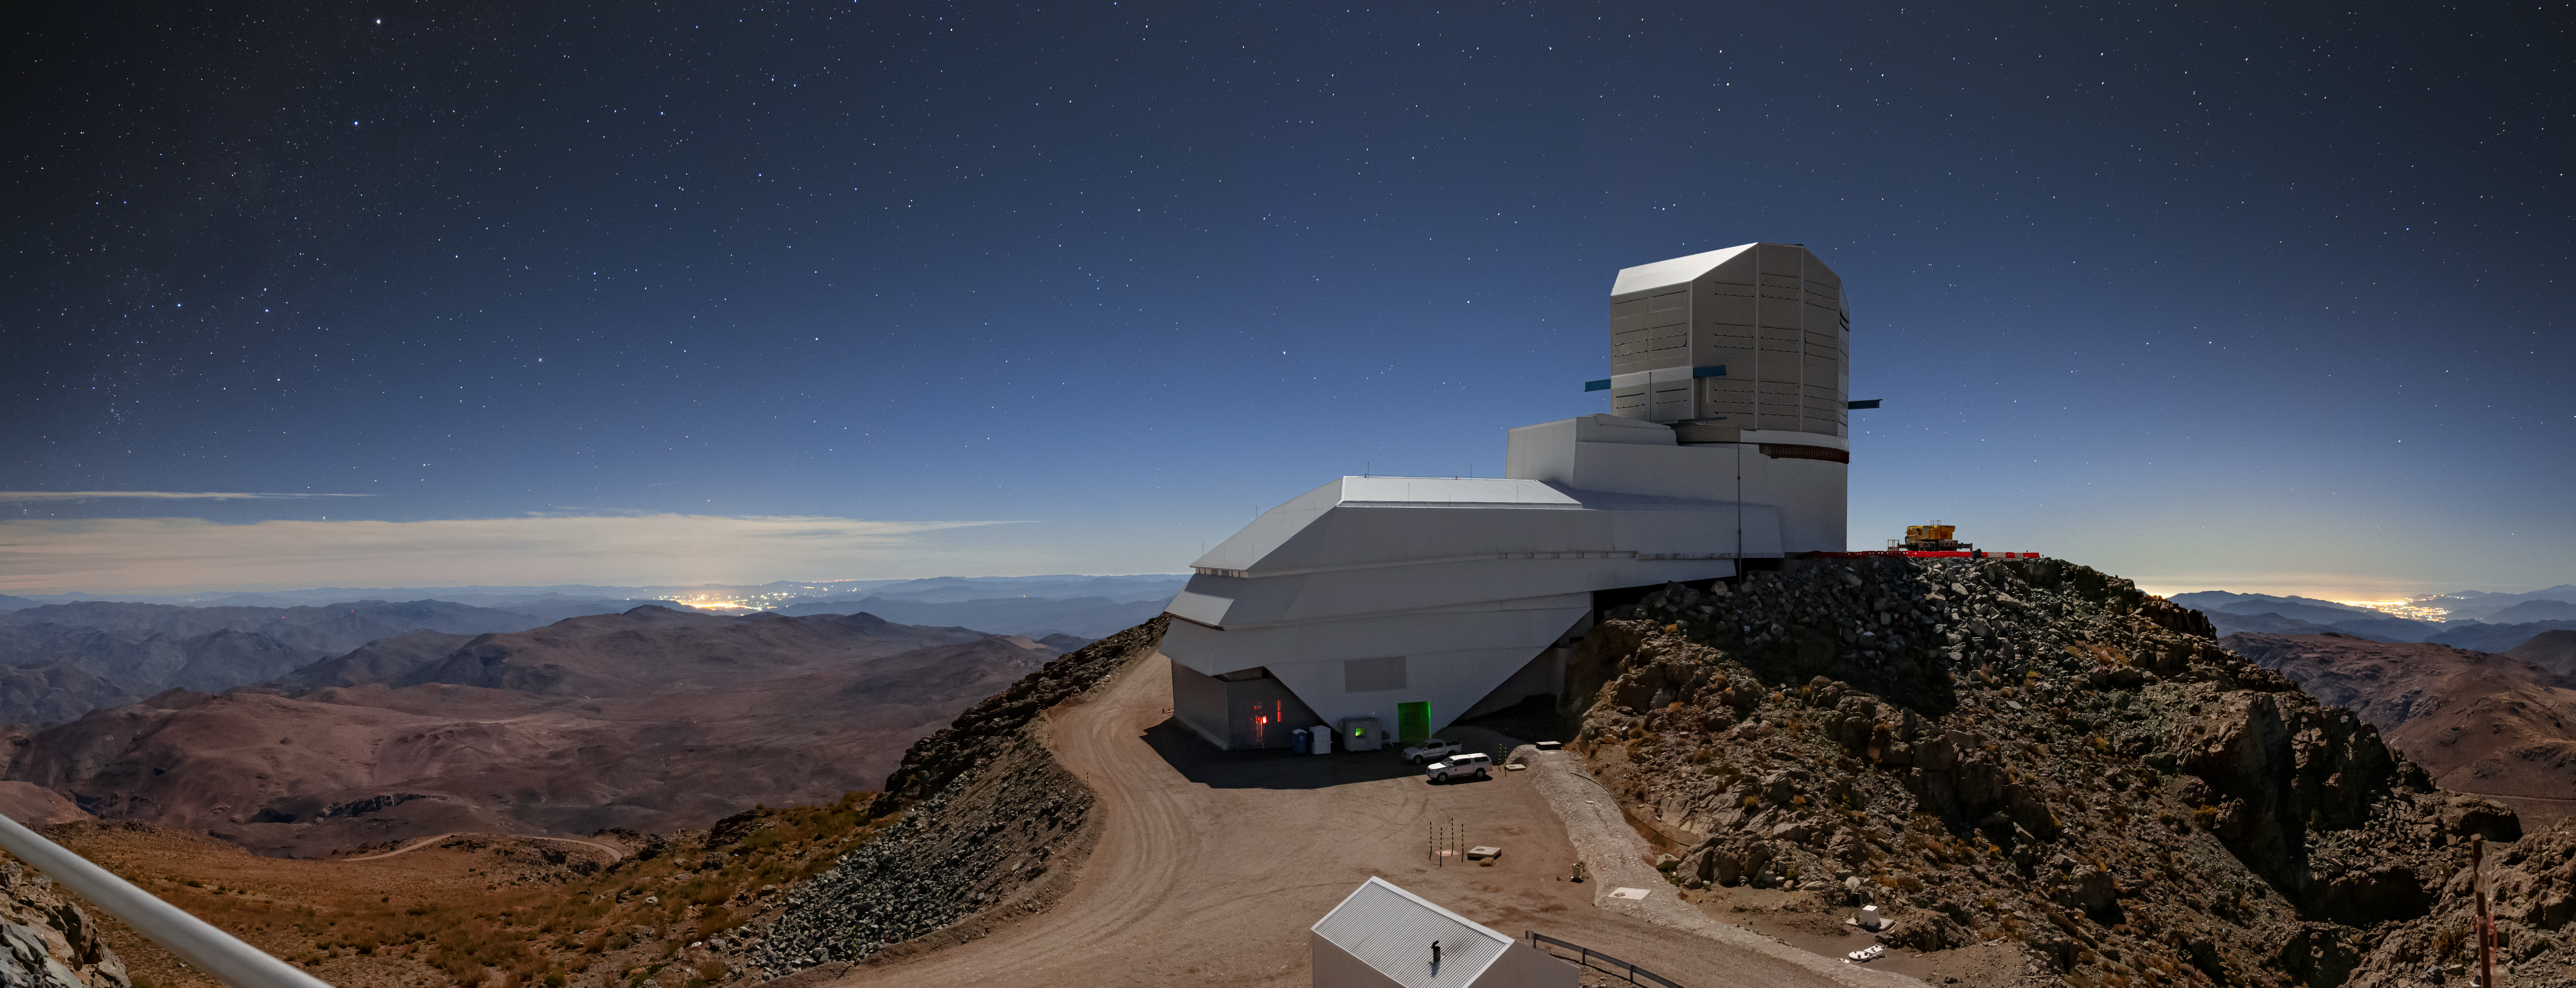

Night Light

At first glance, it might appear as though this image was taken during the day, with the deep blue sky arching over Vera C. Rubin Observatory, a Program of NSF NOIRLab. On closer inspection, however, a sprinkling of stars is visible throughout the sky, revealing that it was actually taken at night, by the light of the Moon. The brightening of the sky is due to the artificial light from areas densely populated by humans, which can be seen as clusters of bright lights on the horizon. The light from the cities is so obvious in this image because the photographer used a long exposure time. If you were to visit this spot in person then the night sky would actually be very dark, and the stars would be far more visible. In fact, one of the reasons why Rubin Observatory’s location on the Cerro Pachón ridge in north-central Chile is so ideal for astronomical observations is the lack of light pollution in the area.

Rubin Observatory is a joint initiative of the National Science Foundation and the US Department of Energy (DOE). Once completed, Rubin will be operated jointly by NSF NOIRLab and DOE's SLAC National Accelerator Laboratory to carry out the Legacy Survey of Space and Time.

Credit: RubinObs/NOIRLab/SLAC/NSF/DOE/AURA/B. Quint